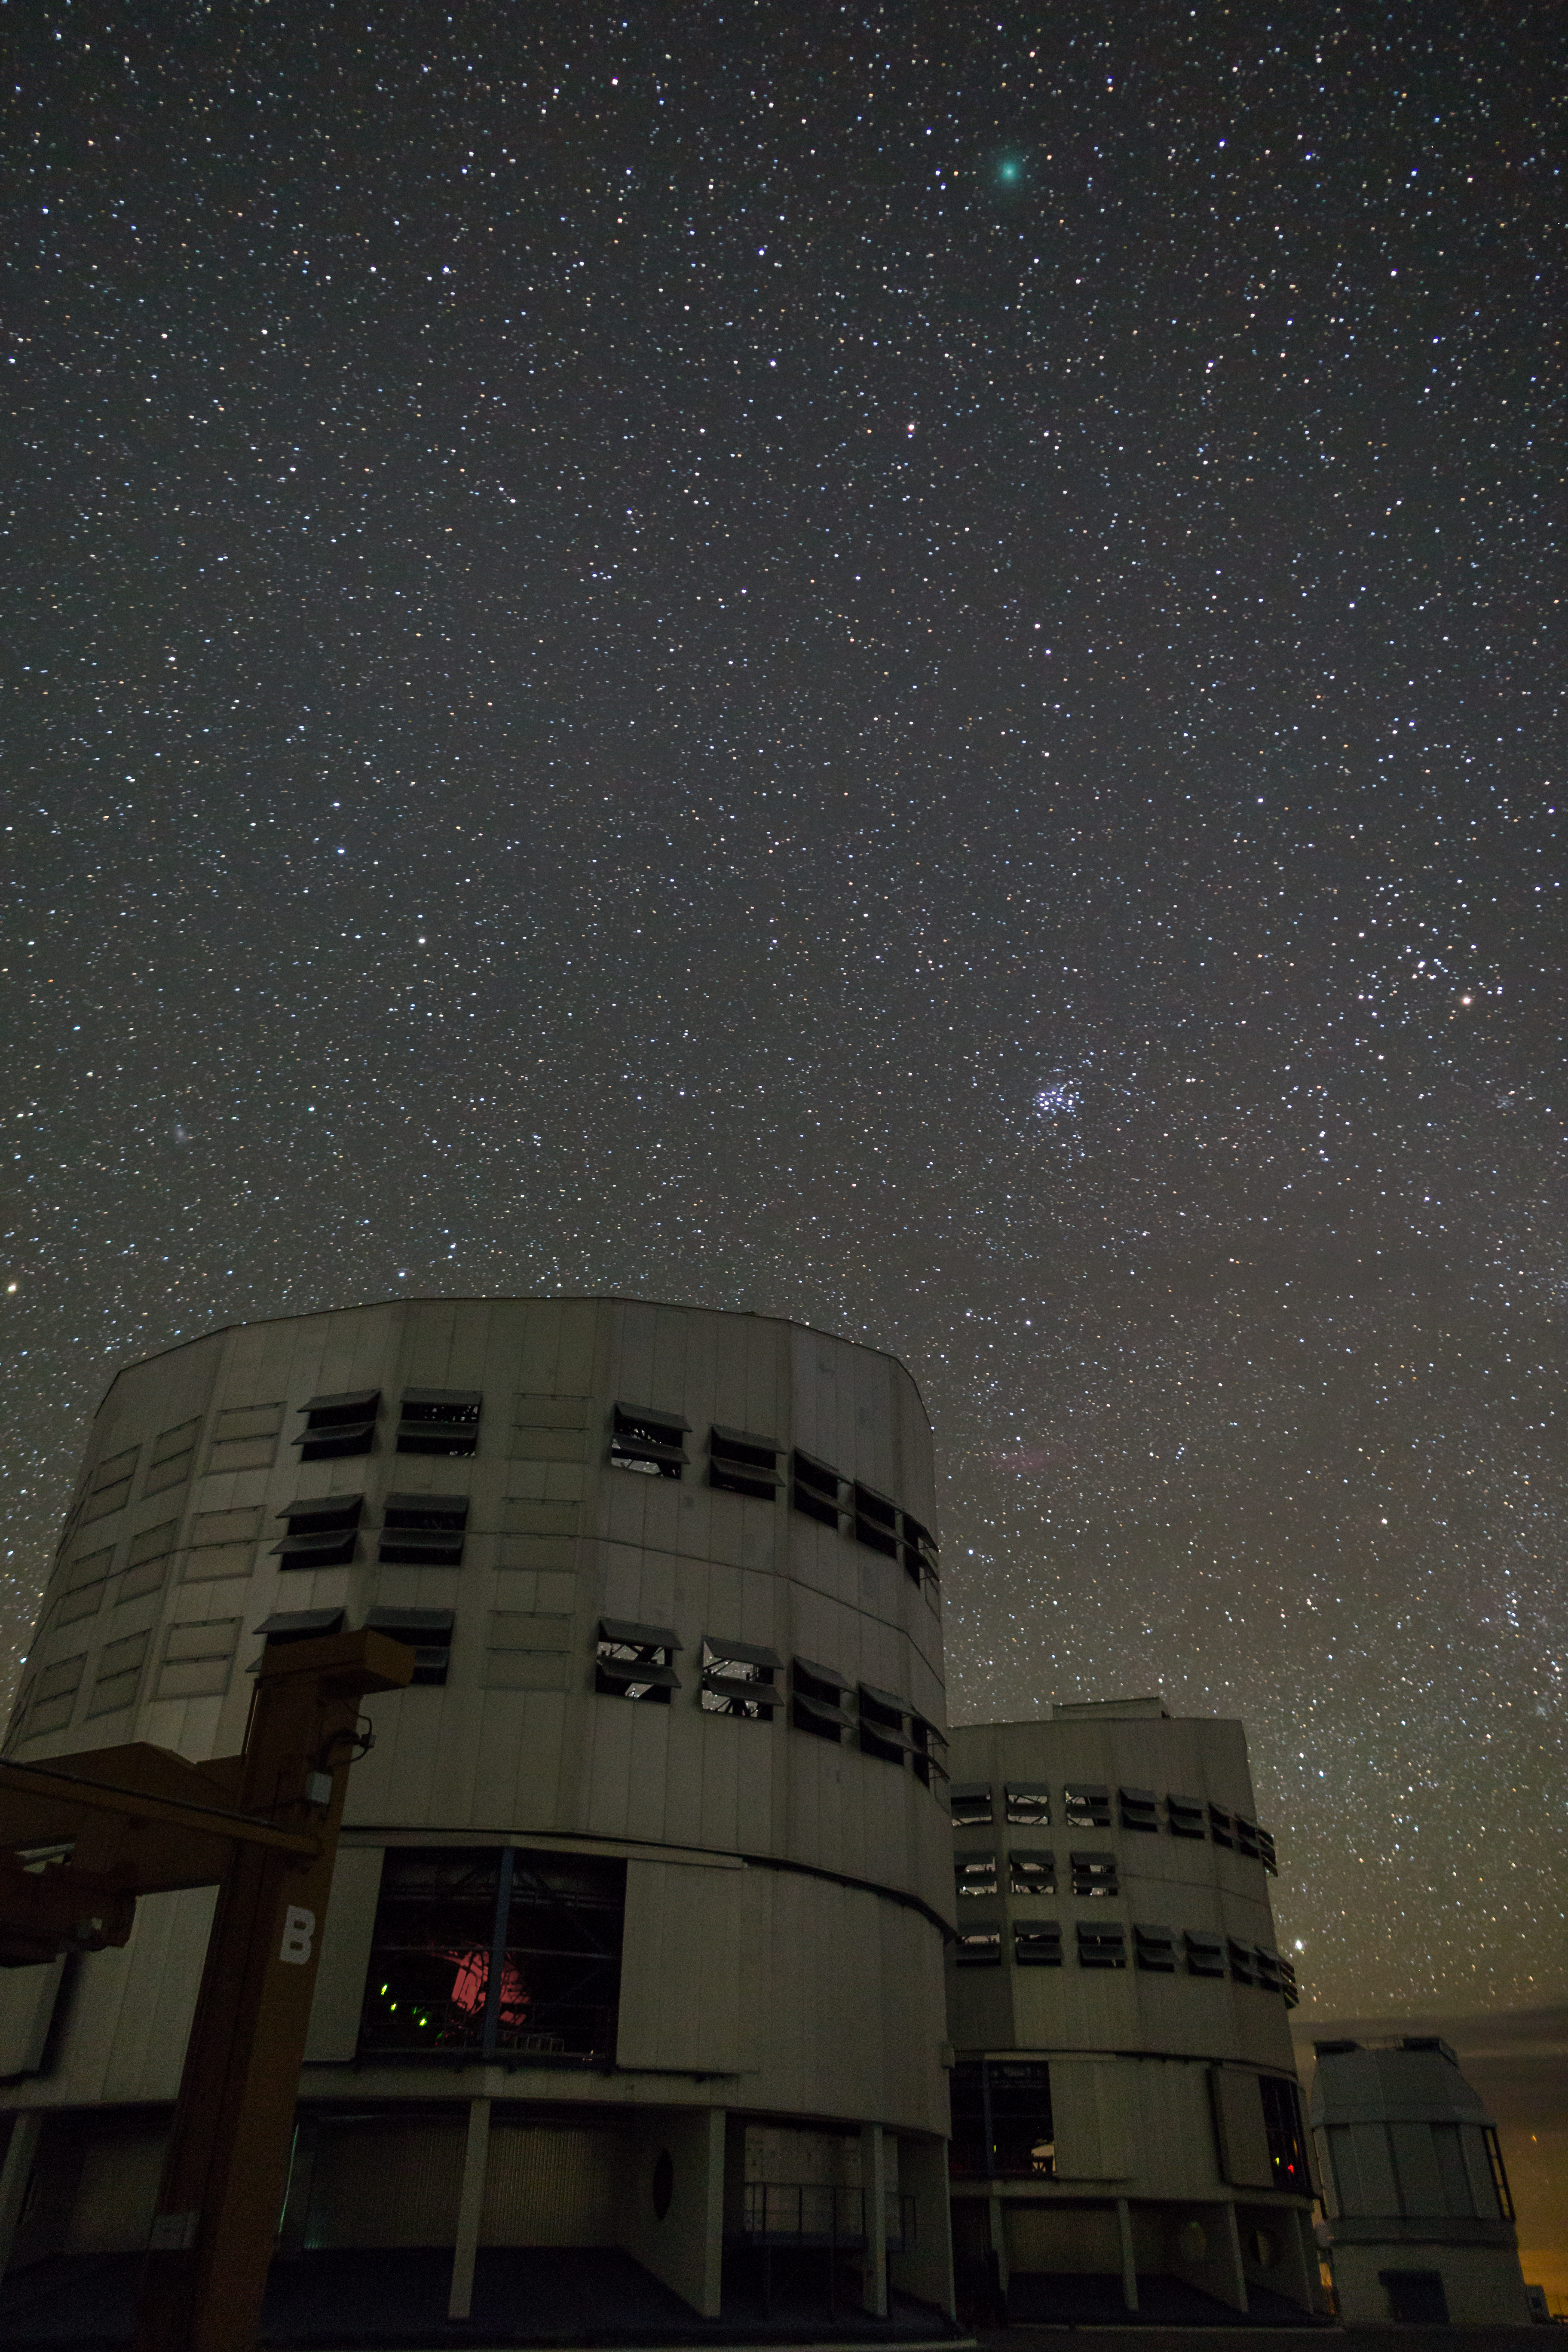

VLT Unit Telescopes observing a comet

Two of the four Unit Telescopes of ESO’s Very Large Telescope at Paranal Observatory (front: UT2, center: UT3) observing comet 46P/Wirtanen (the turquoise spot in the sky). The comet was being observed simultaneously with the UVES and ESPRESSO spectographs to decipher its chemical makeup.

Credit: ESO/J. C. Muñoz Mateos